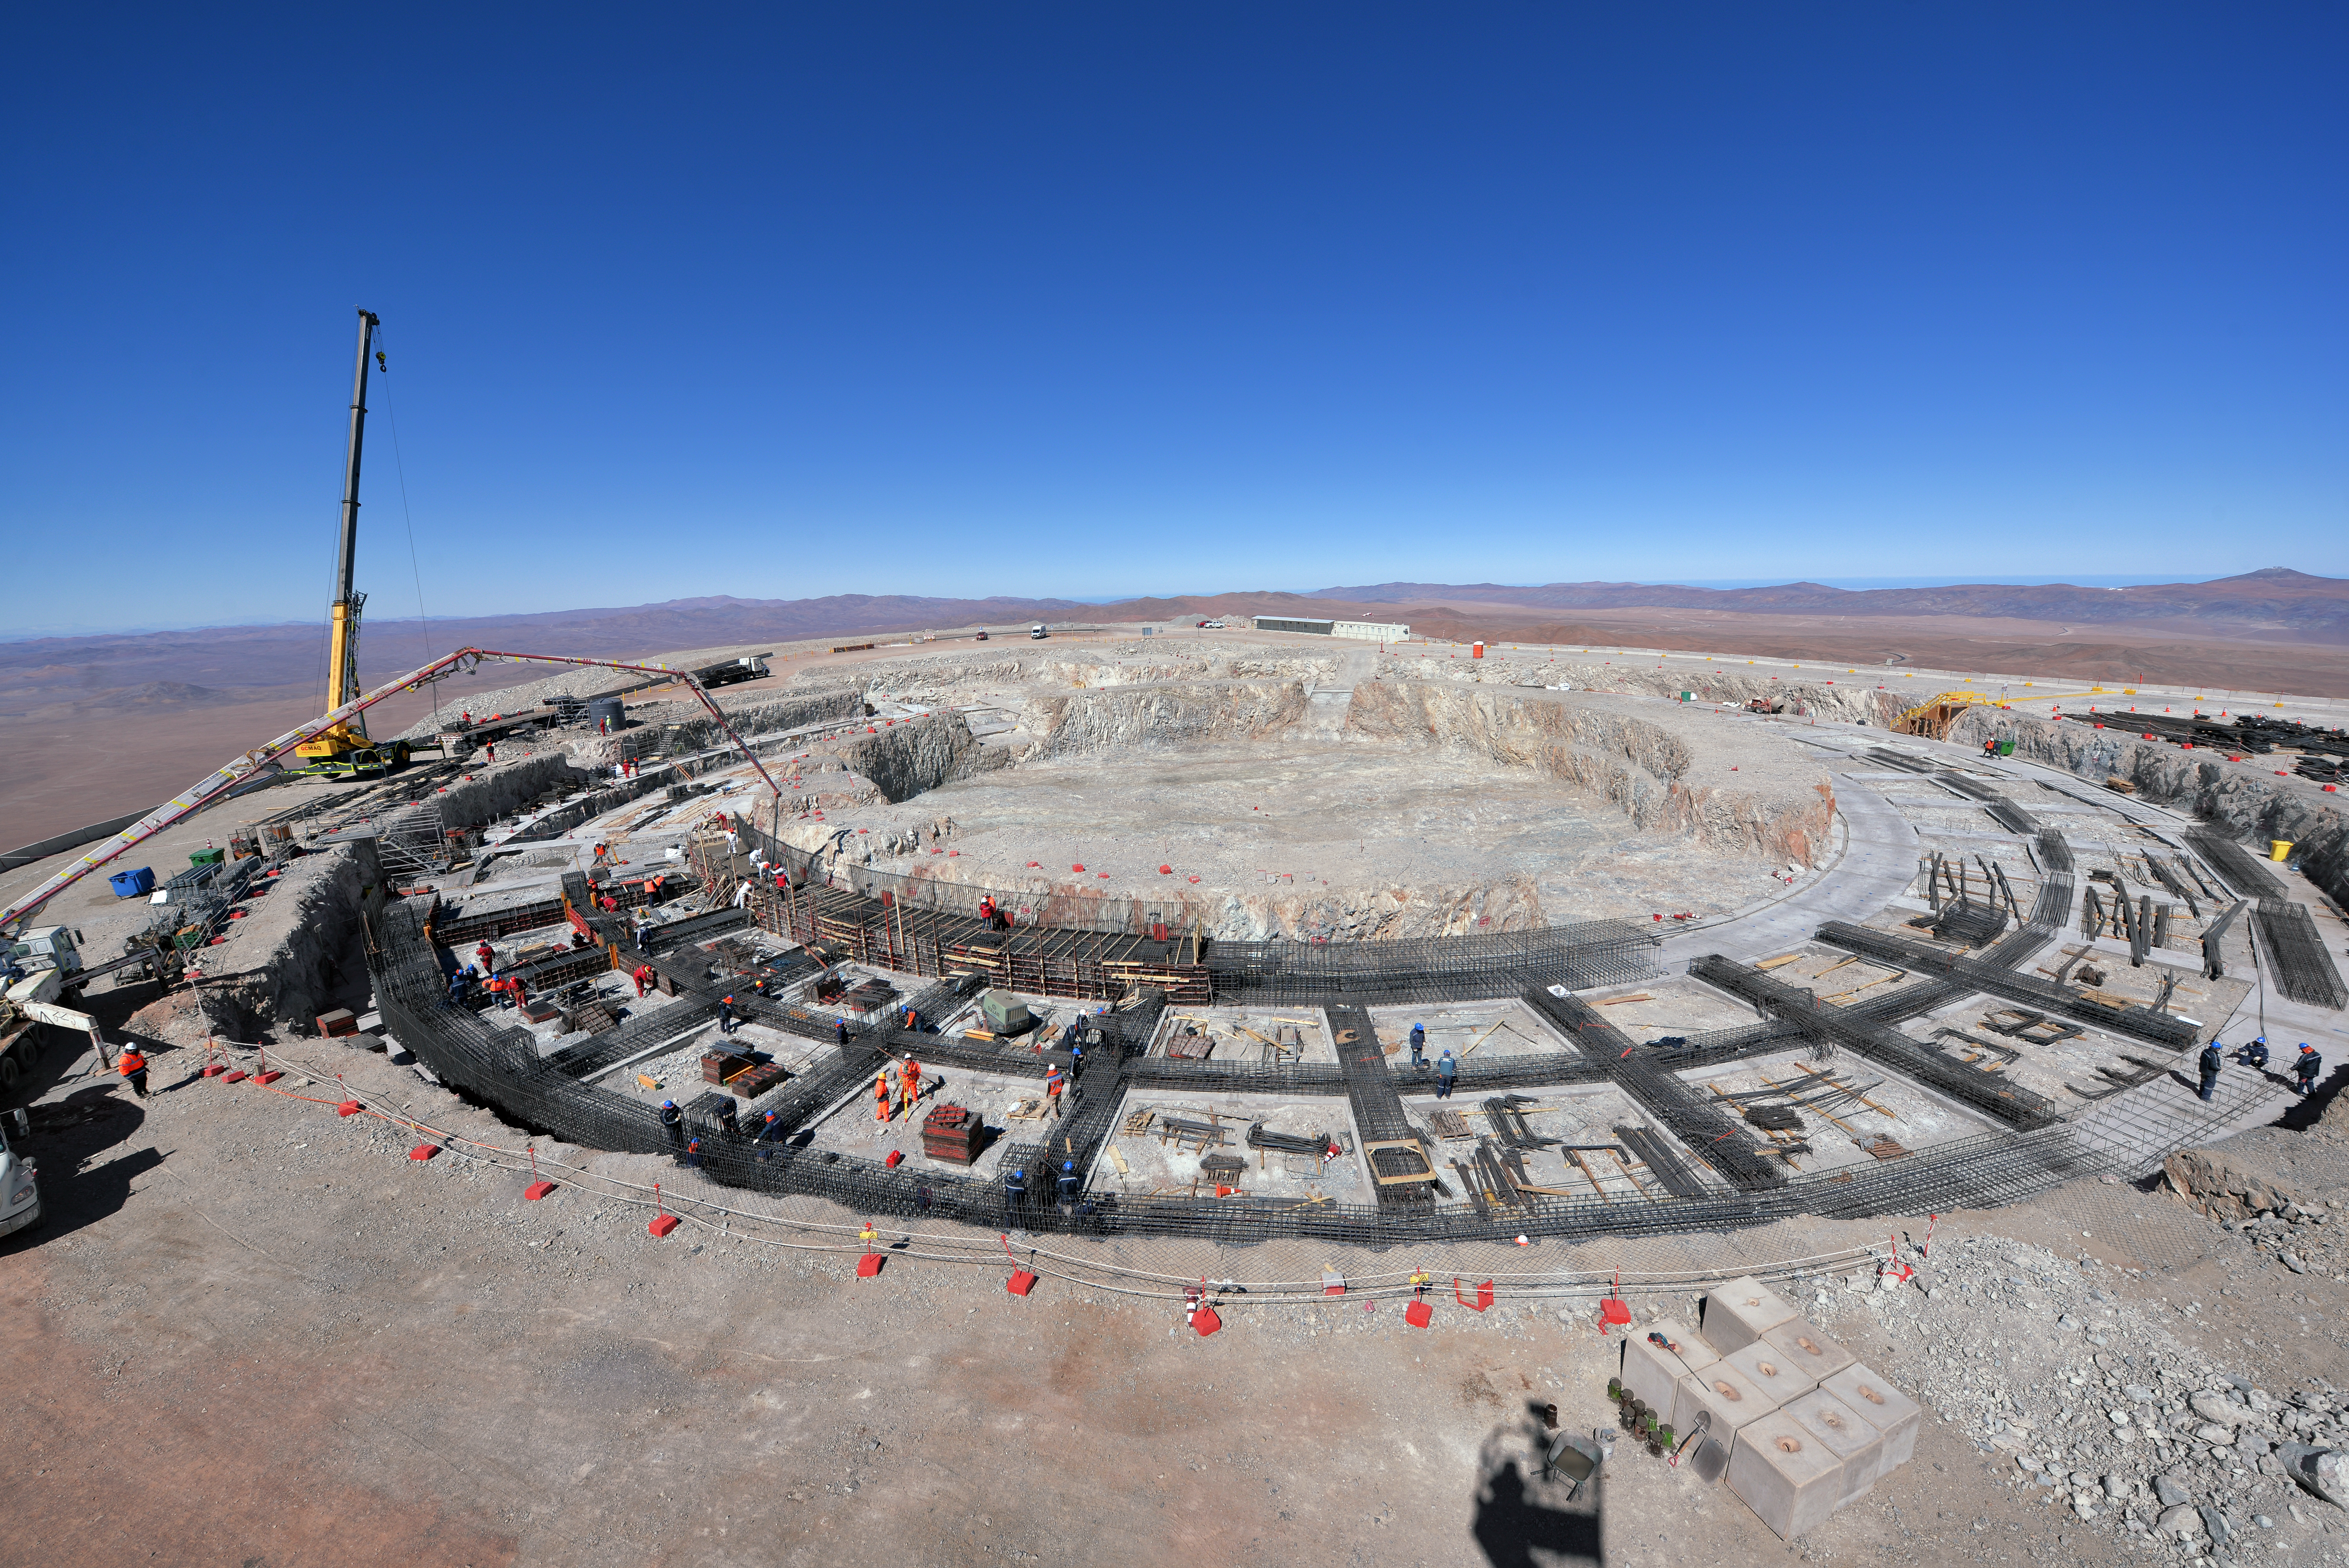

Construction of the ELT dome foundations begins

Construction is now underway of the foundation of ESO’s Extremely Large Telescope (ELT) in the remote Chilean Atacama Desert.

Credit: ESO